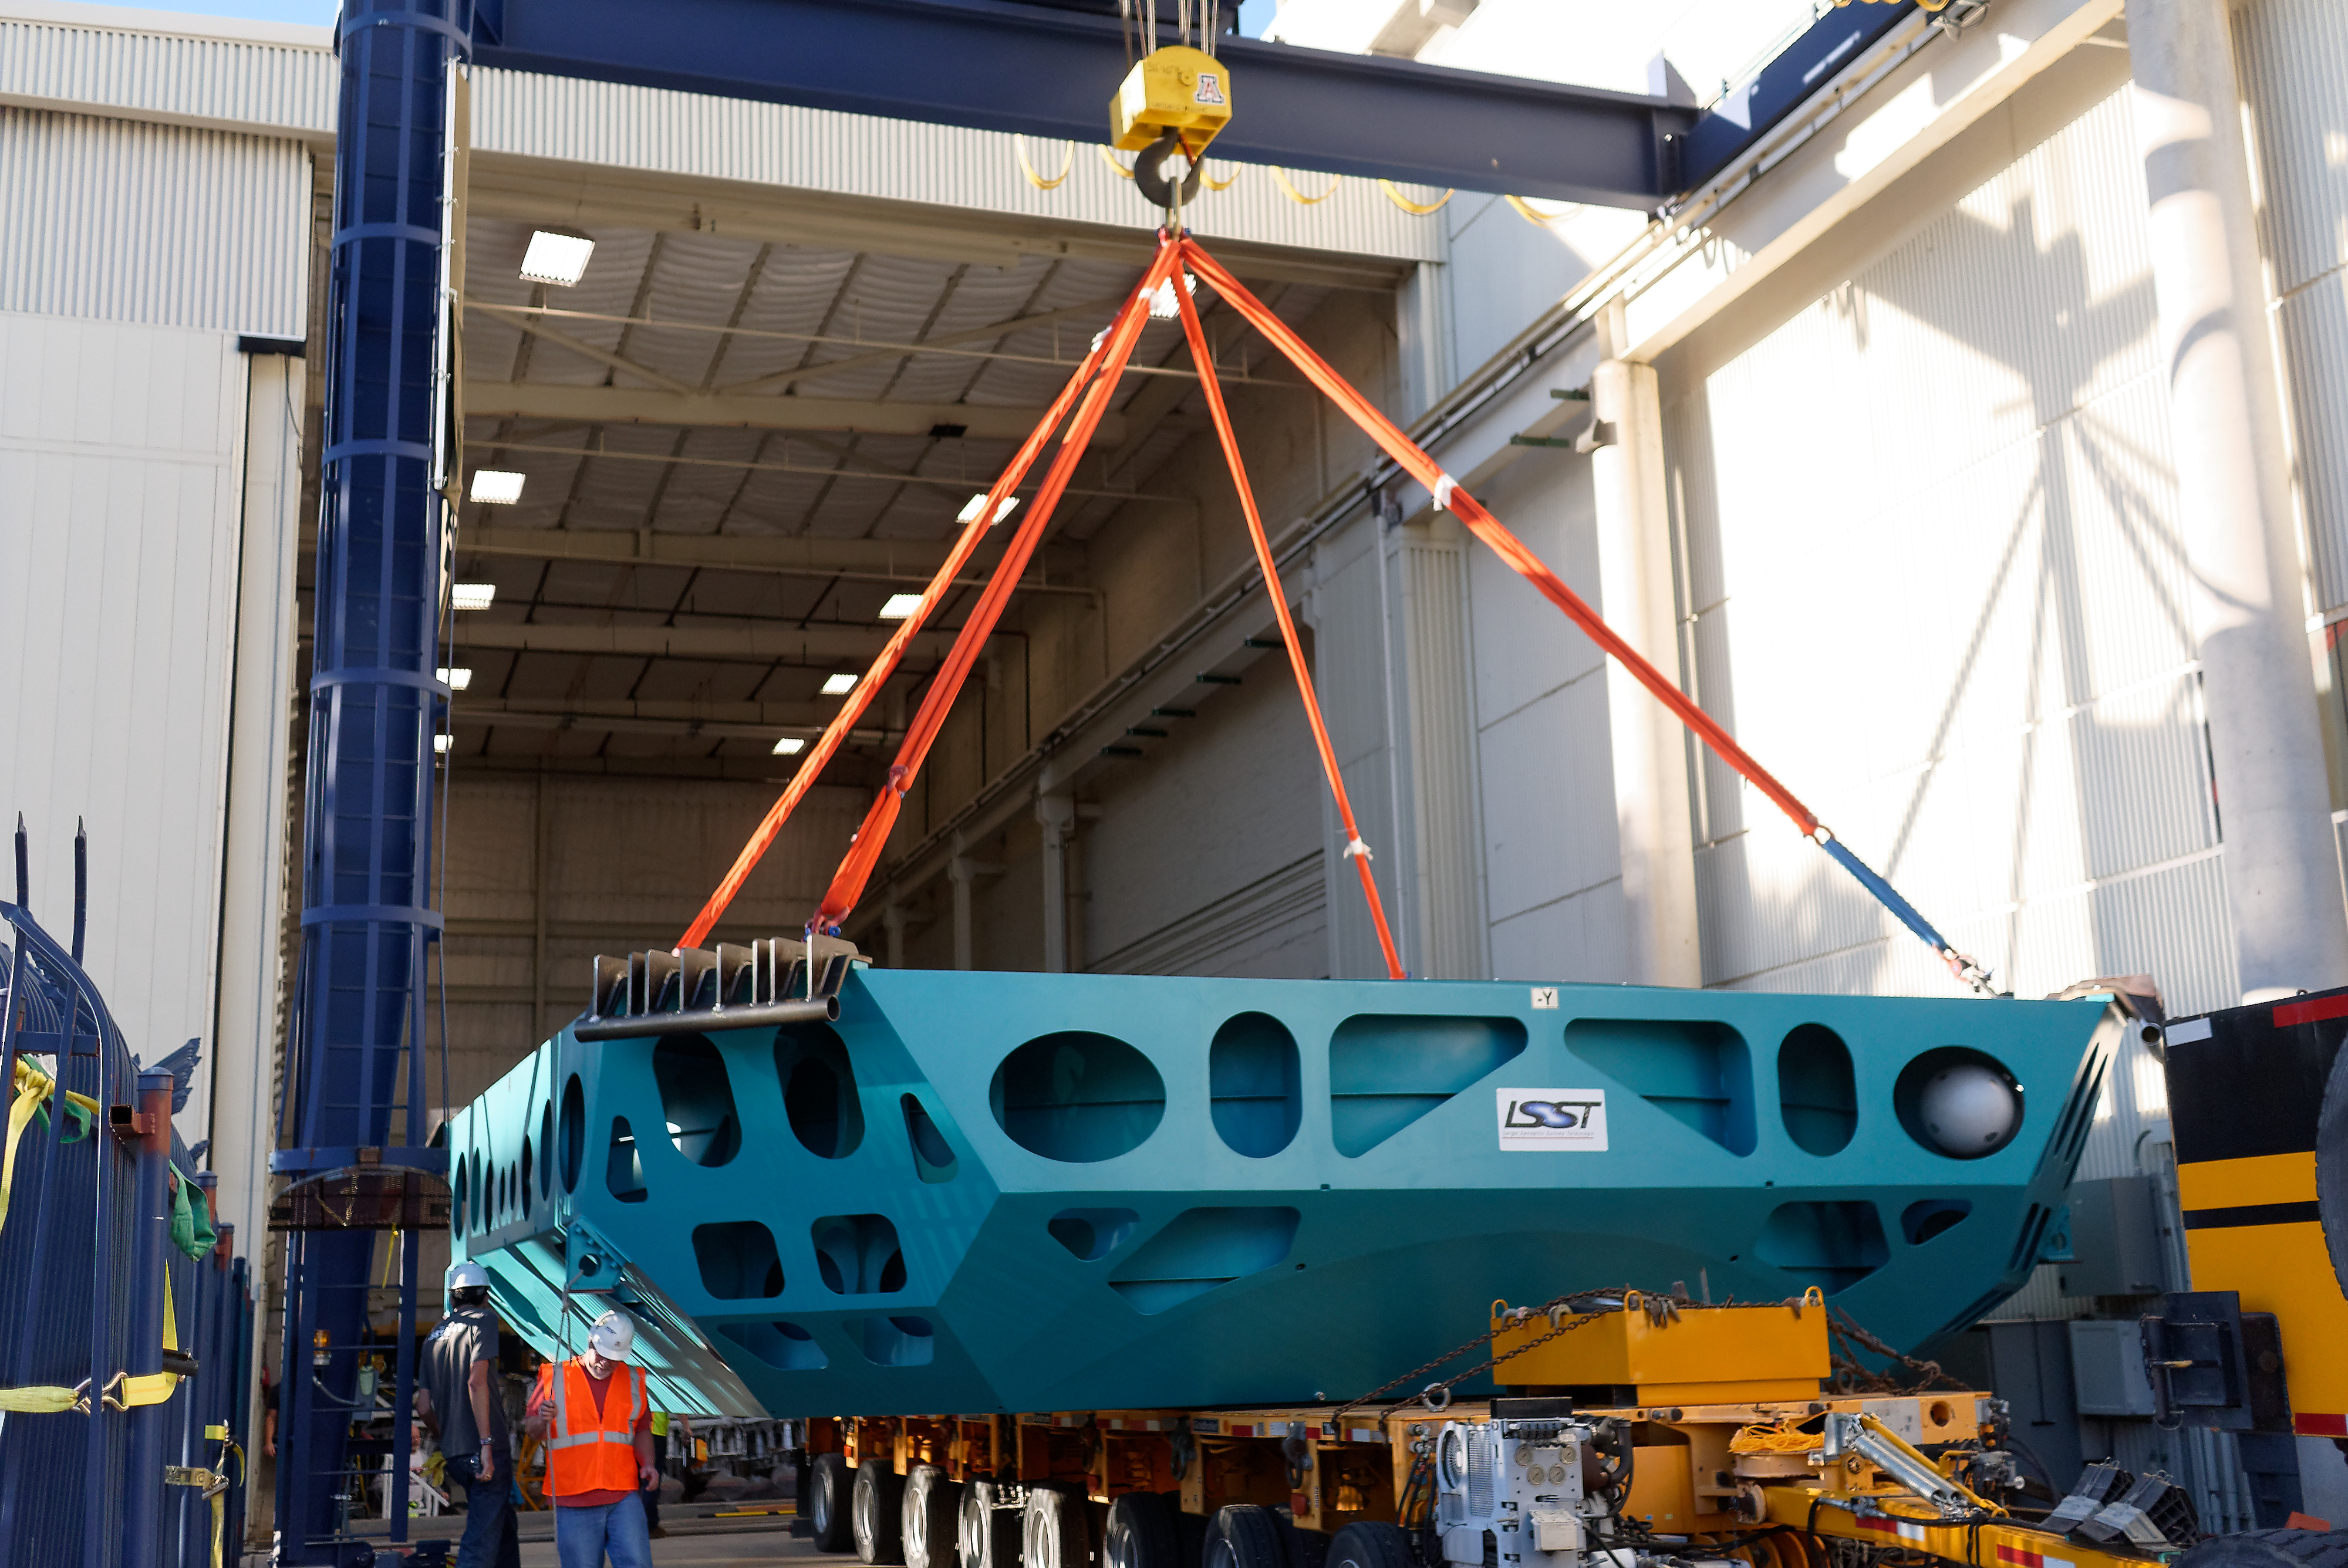

M1M3 Cell Move CAID to Mirror Lab

Early in the morning on October 10, 2018, the Primary/Tertiary Mirror (M1M3) Cell (the steel structure that supports the mirror) was moved from CAID Industries, where it was manufactured, to the Richard F. Caris Mirror Lab on the University of Arizona campus. At the Mirror Lab it will be integrated with the M1M3 mirror, which is scheduled to be removed from storage and delivered to the Mirror Lab next week. Here, the Cell is lifted from the truck and moved into the Mirror Lab by crane.

Credit: Rubin Observatory/NSF/AURA